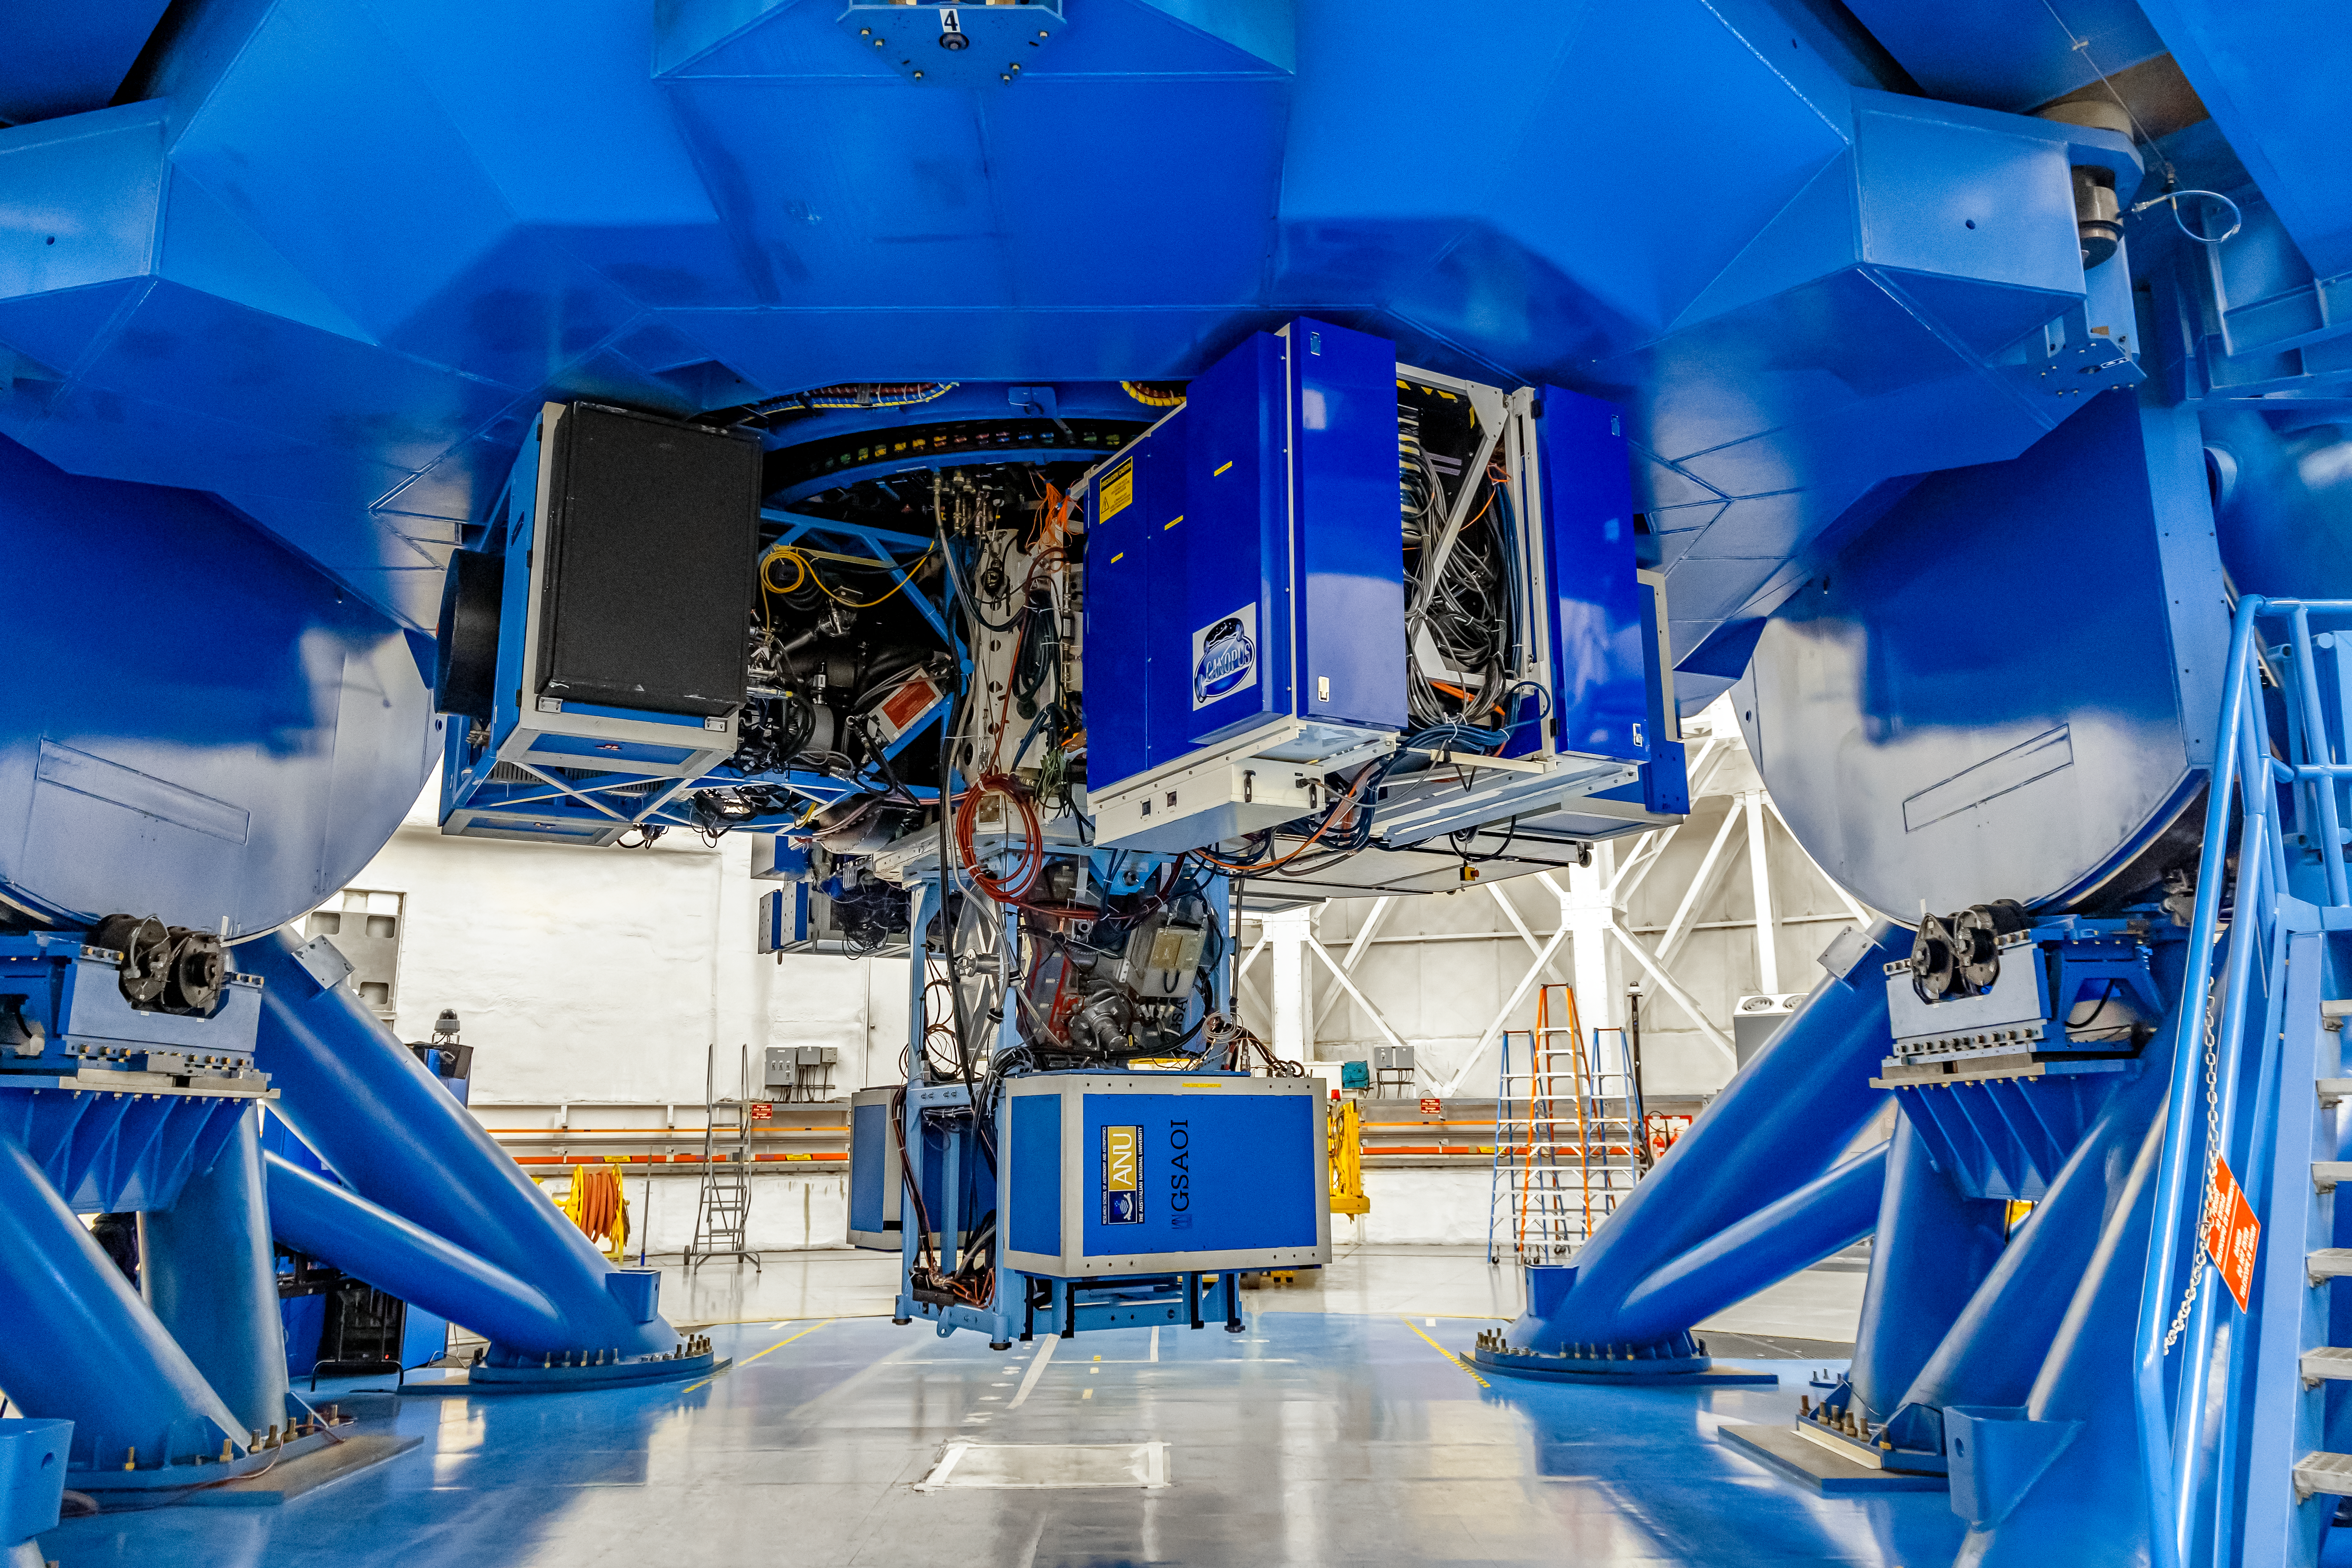

Instruments on Gemini South

Mounted on Gemini South are the following instruments from left to right: FLAMINGOS 2, Gemini South Adaptive Optics Imager (GSAOI), and CANOPUS.

Credit: CTIO/NOIRLab/NSF/AURA/D. Munizaga